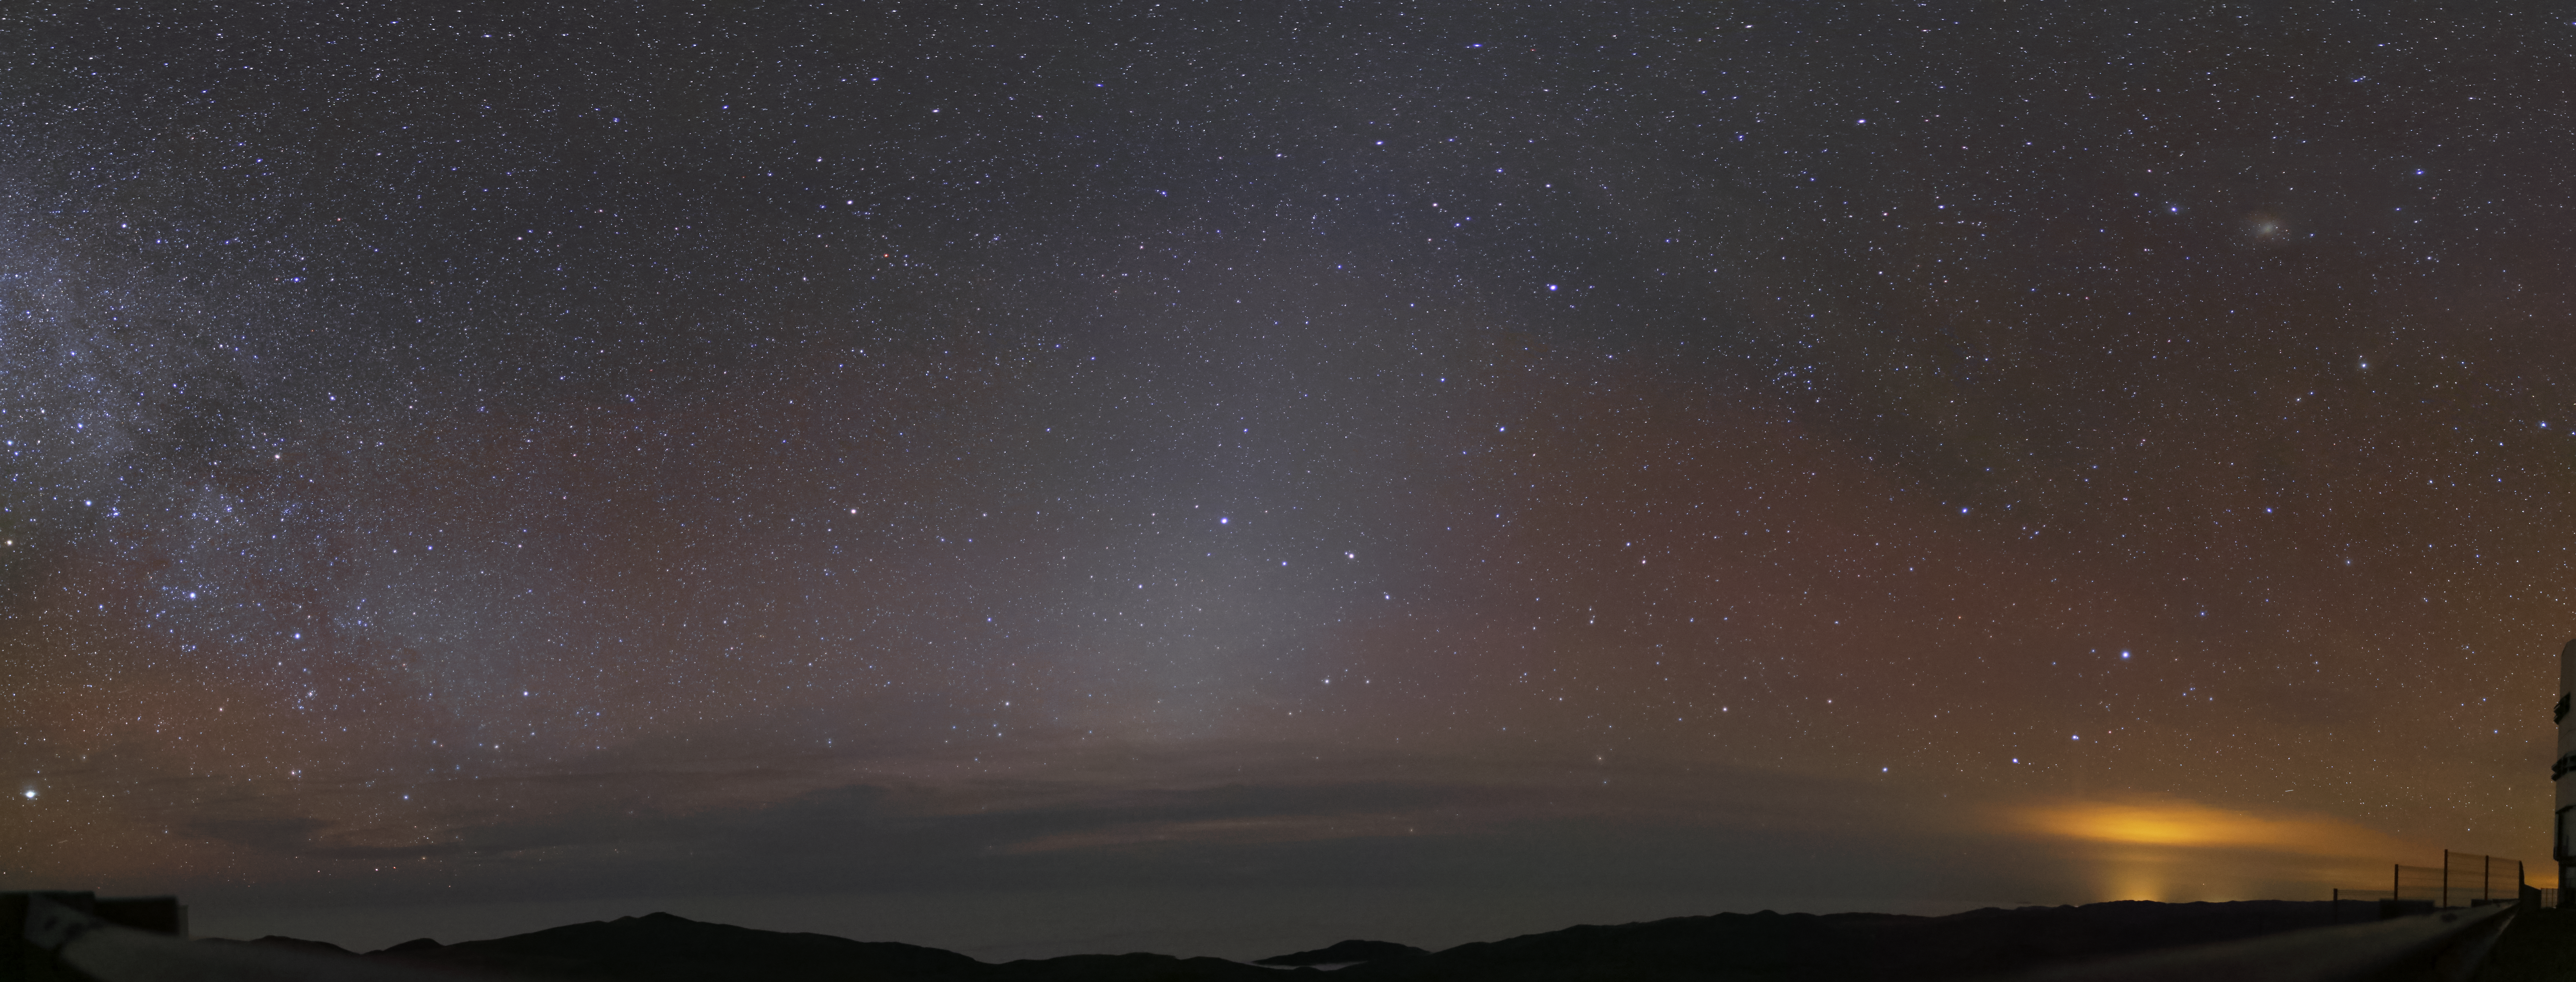

Zodiacal light at Paranal

This picture, taken from the platform at Paranal, shows zodiacal light in the centre. On the left side of the image a part of the Milky Way is visible, whereas on the right the light pollution from the nearby city of Antofagasta becomes visible due to some clouds. On the very right edge of the image a part of a Unit Telescope is still visible.

Credit: R. Wesson/ESO